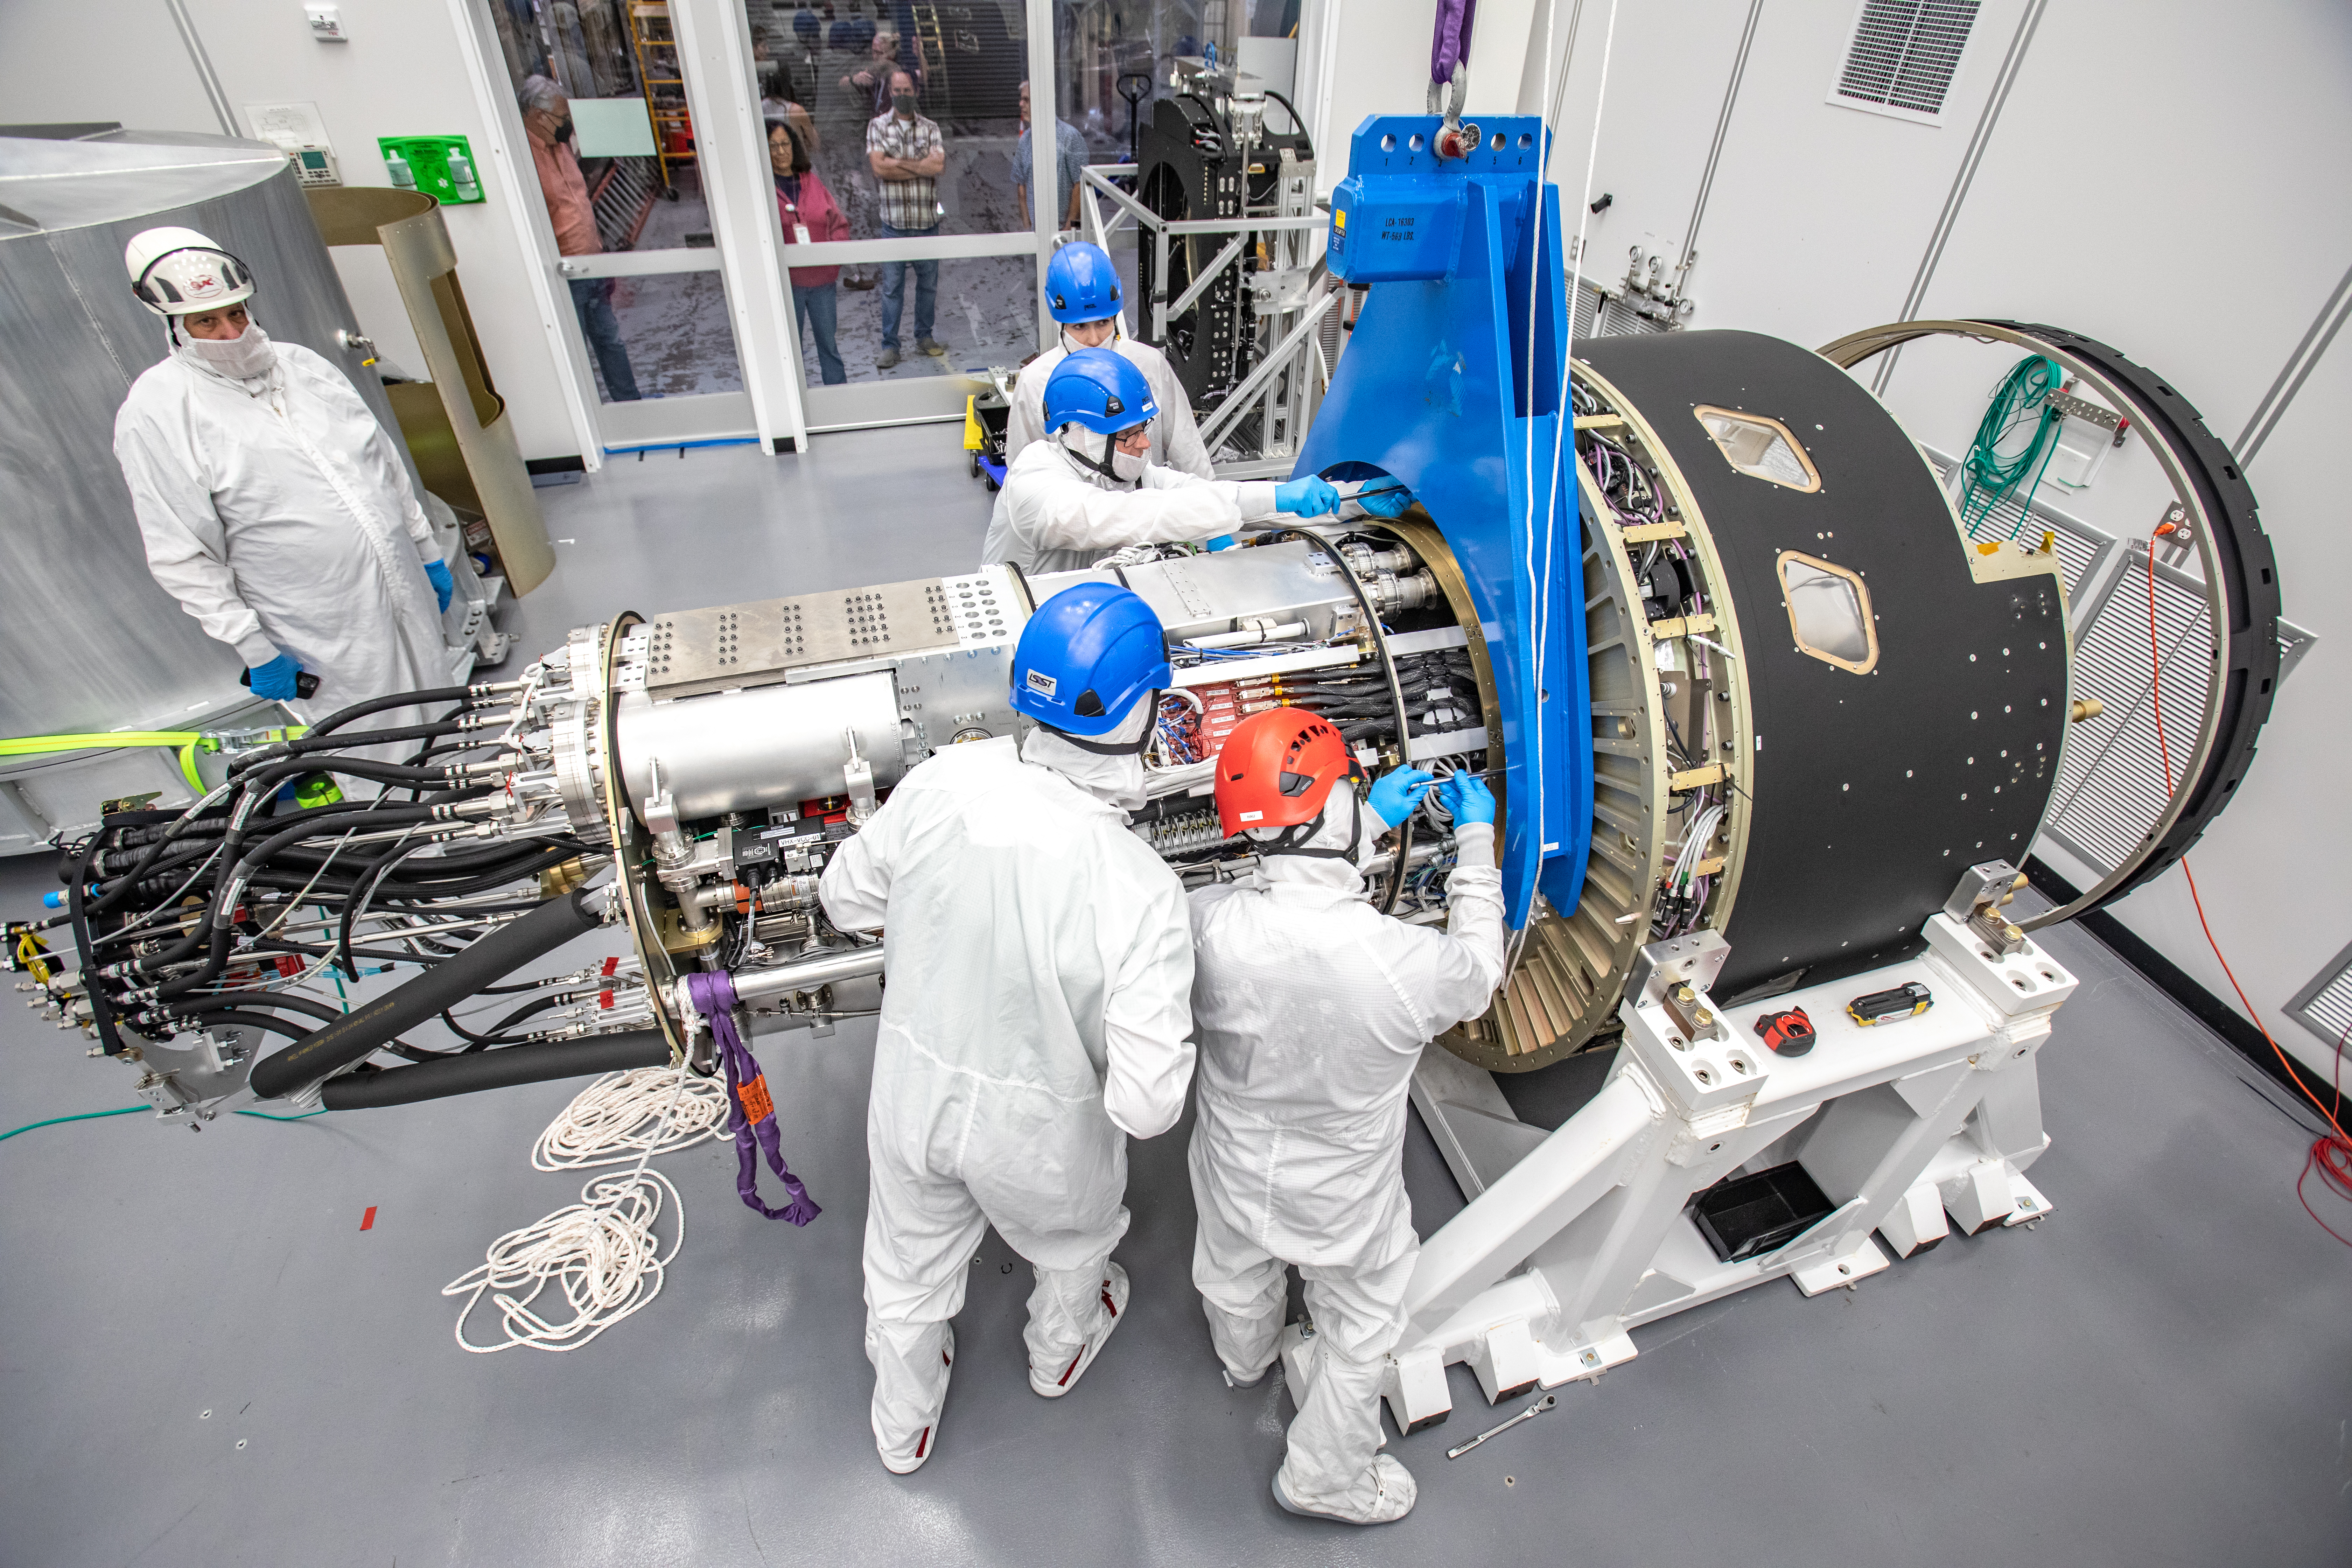

LSST Cryostat to Camera Body Lift

The LSST camera team successfully installed the cryostat to the camera body on April 8.

Credit: Jacqueline Ramseyer Orrell/SLAC National Accelerator Laboratory